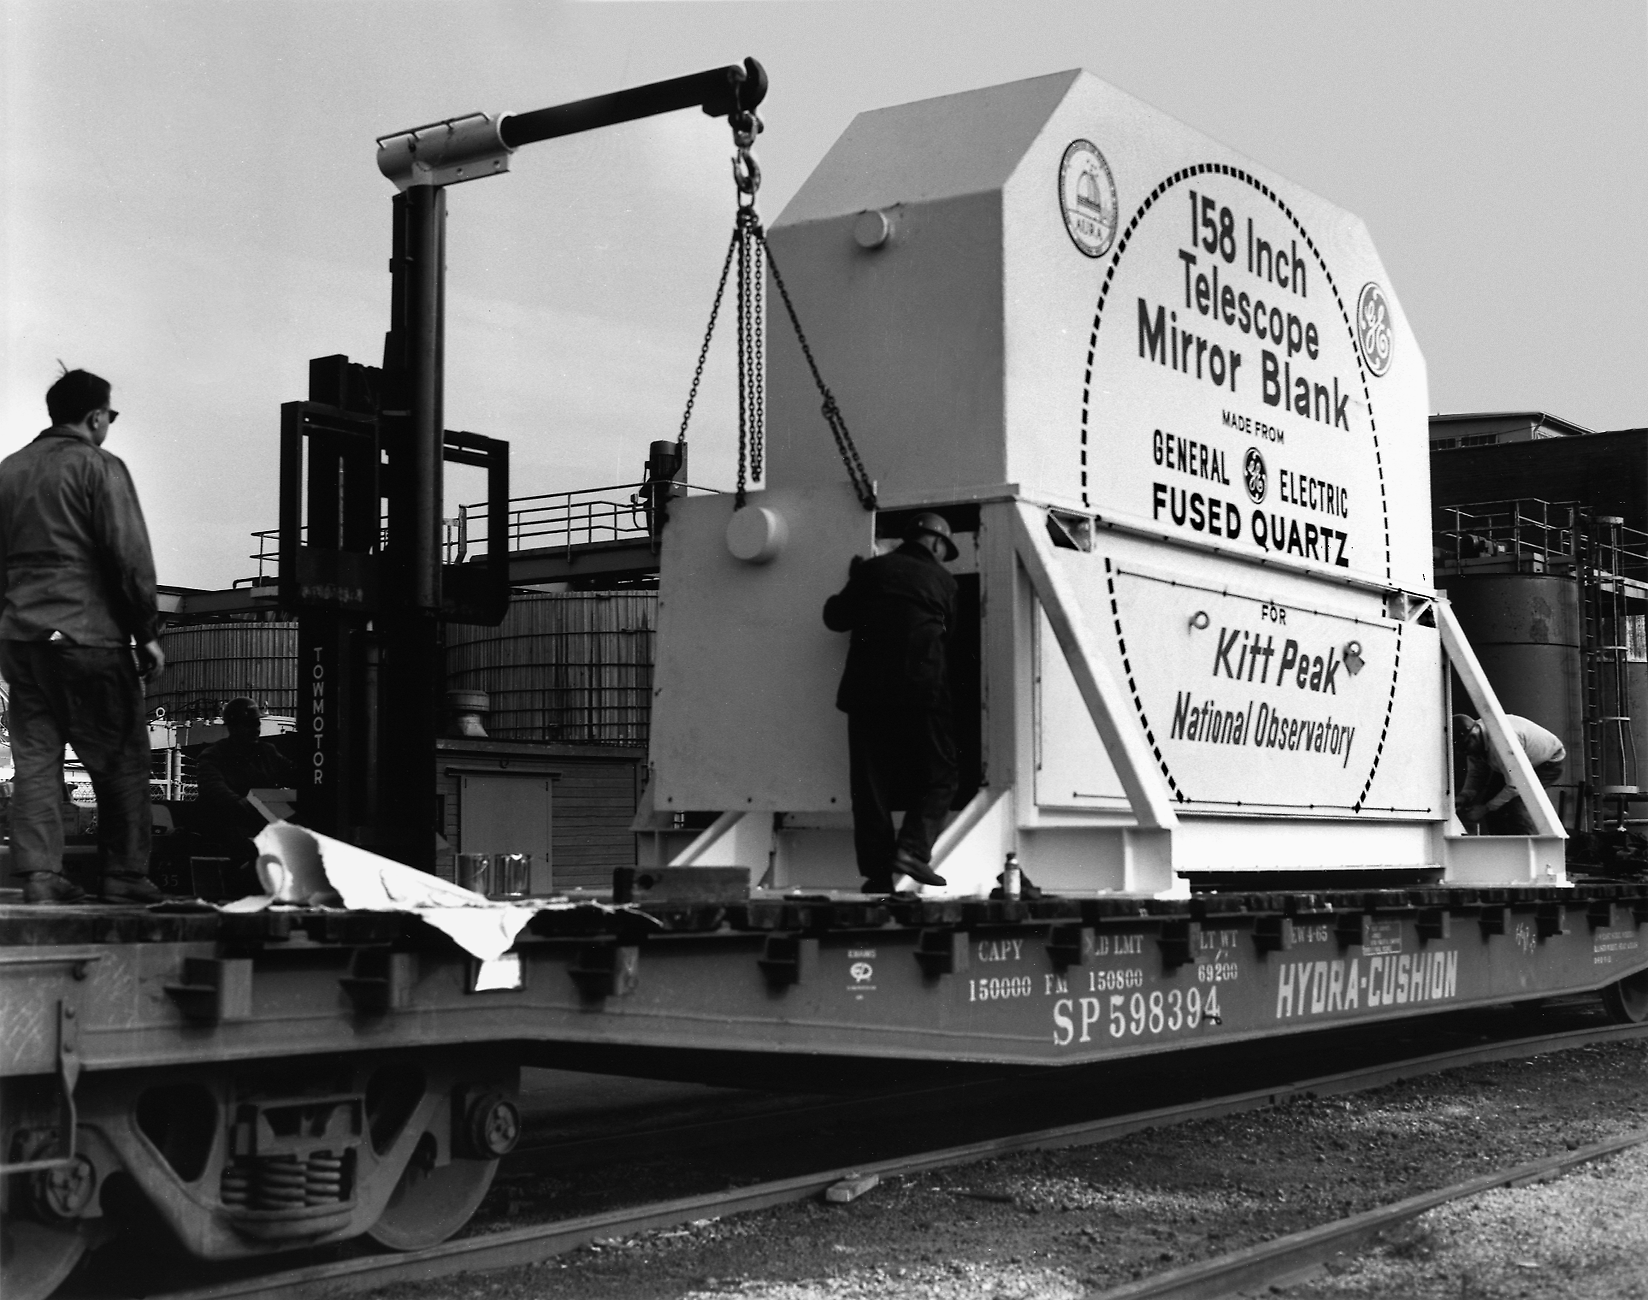

Nicholas U. Mayall 4-meter Telescope mirror blank

Nicholas U. Mayall 4-meter Telescope, 159 inches mirror blank.

Credit: KPNO/NOIRLab/NSF/AURA